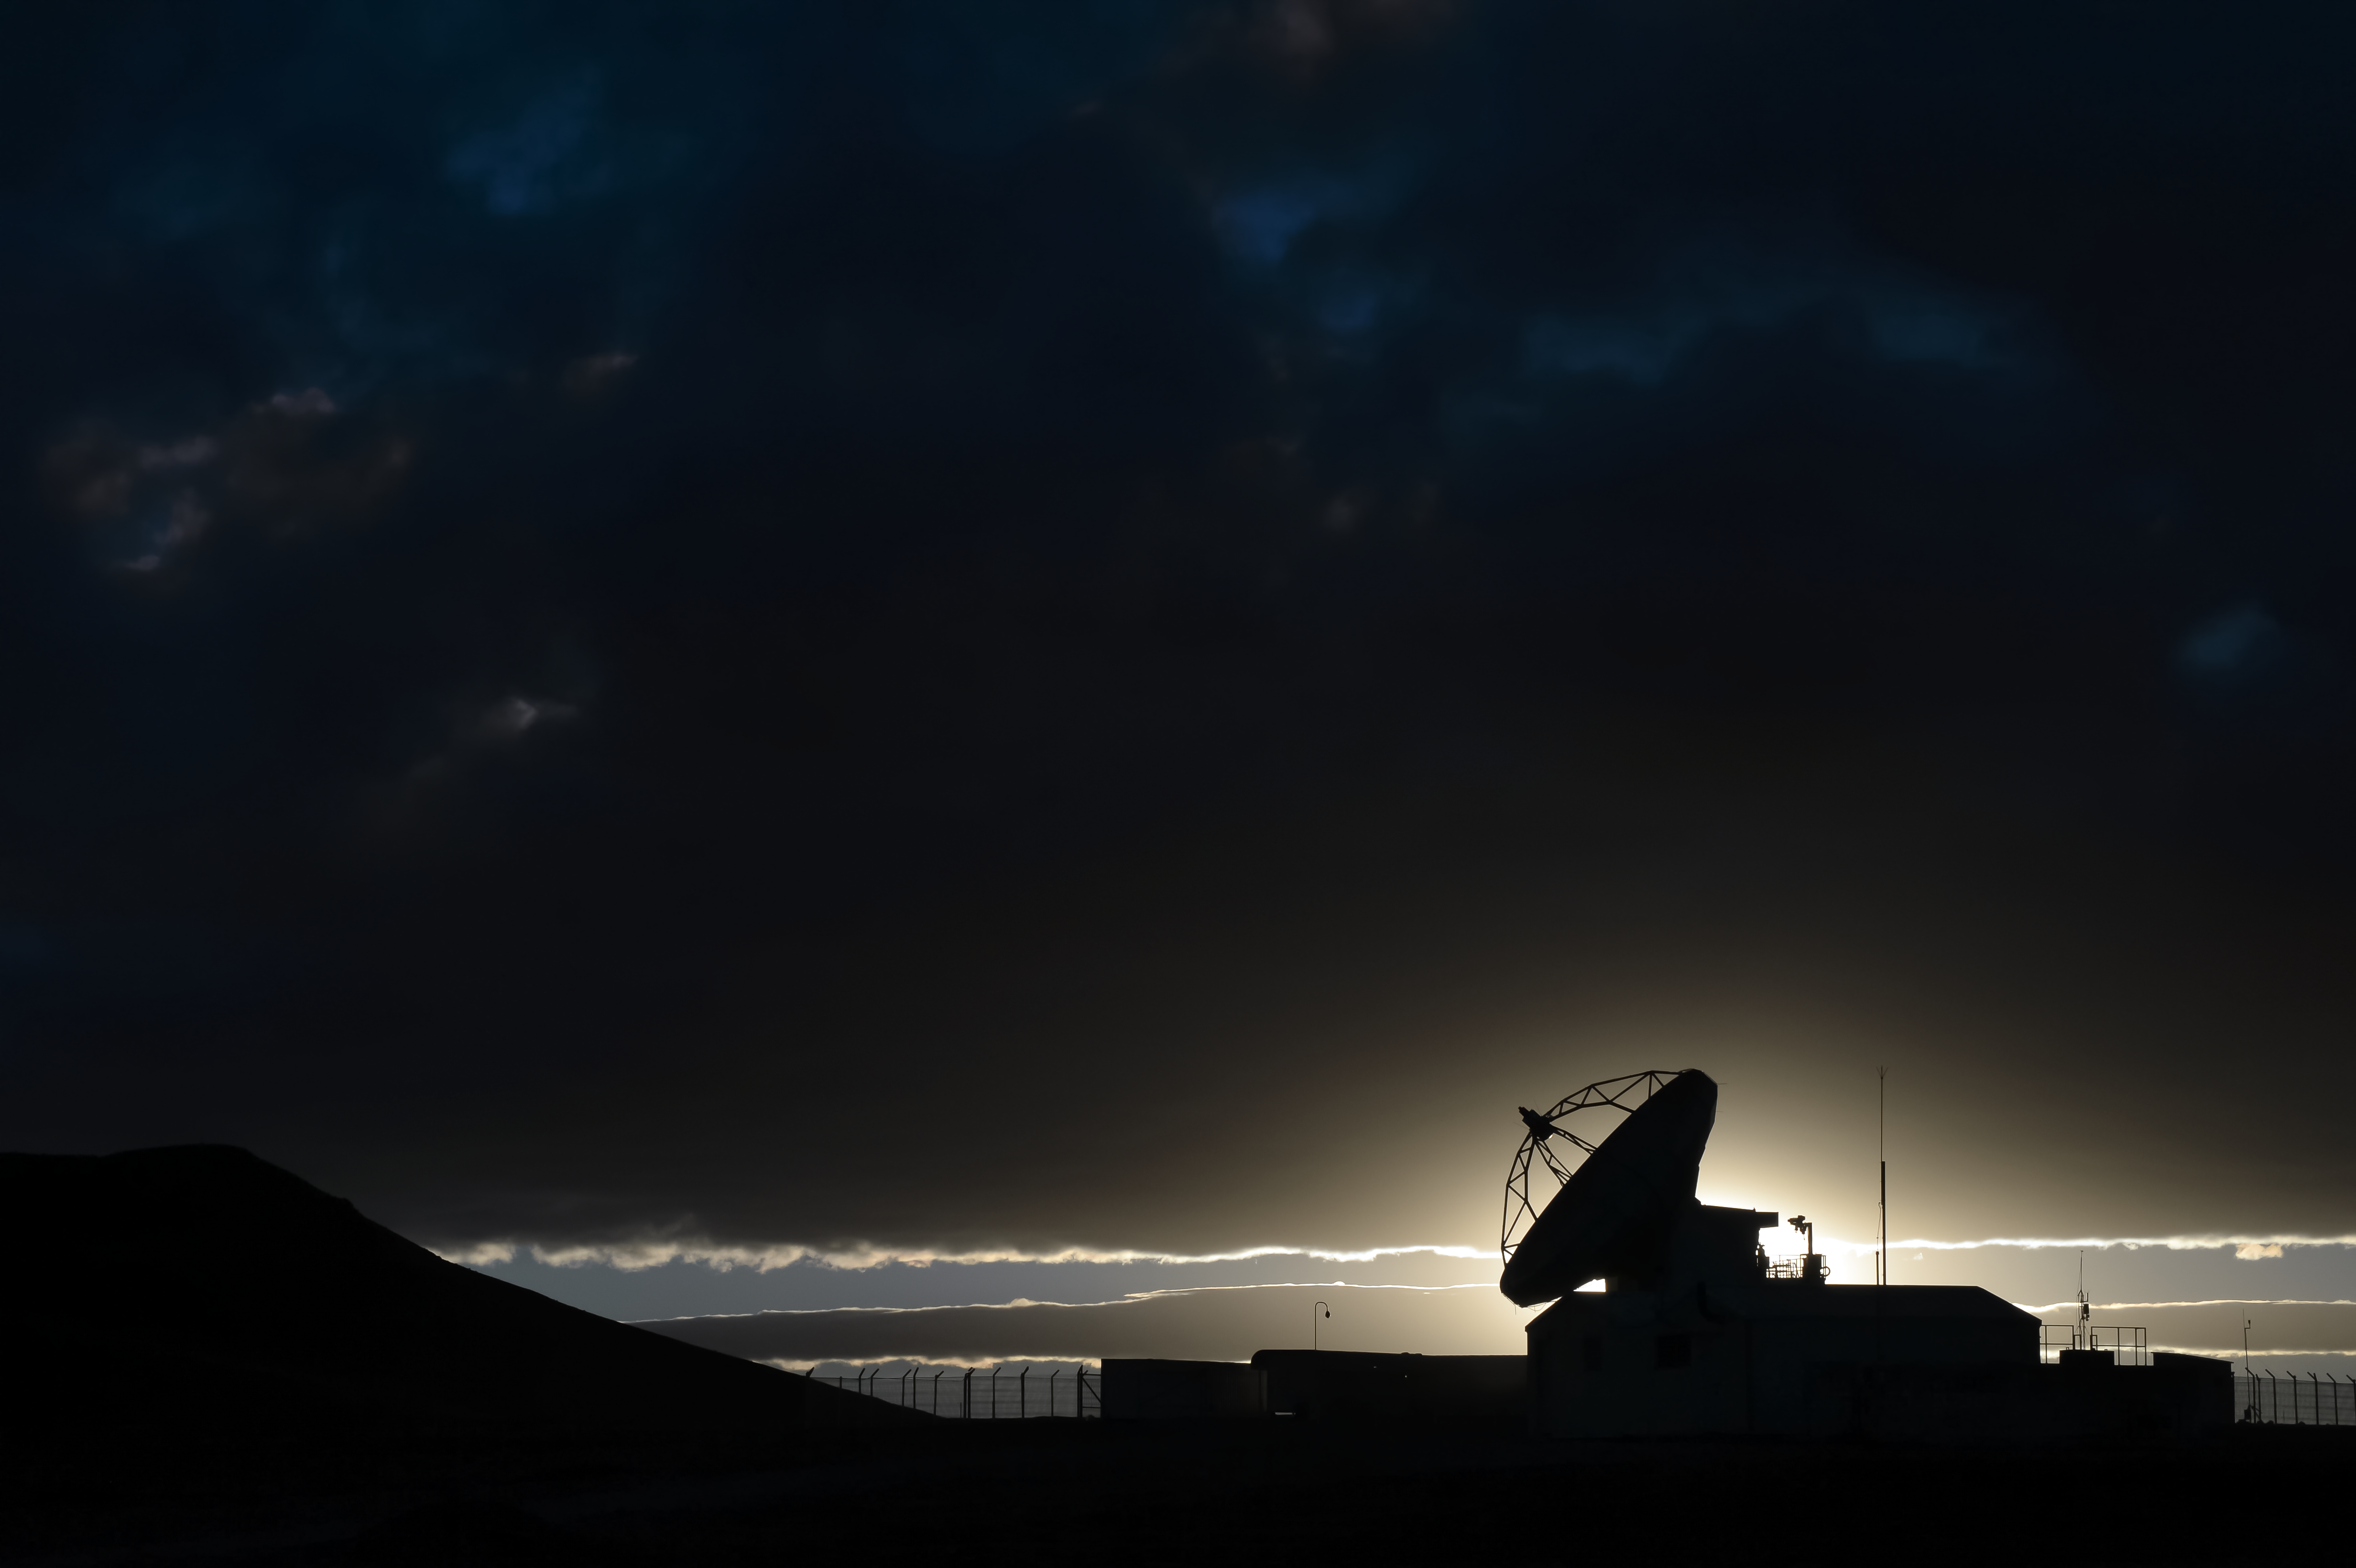

Sexy silhouette

This silhouette shows one of the ALMA antennas.

Credit: C. Duran/ESO